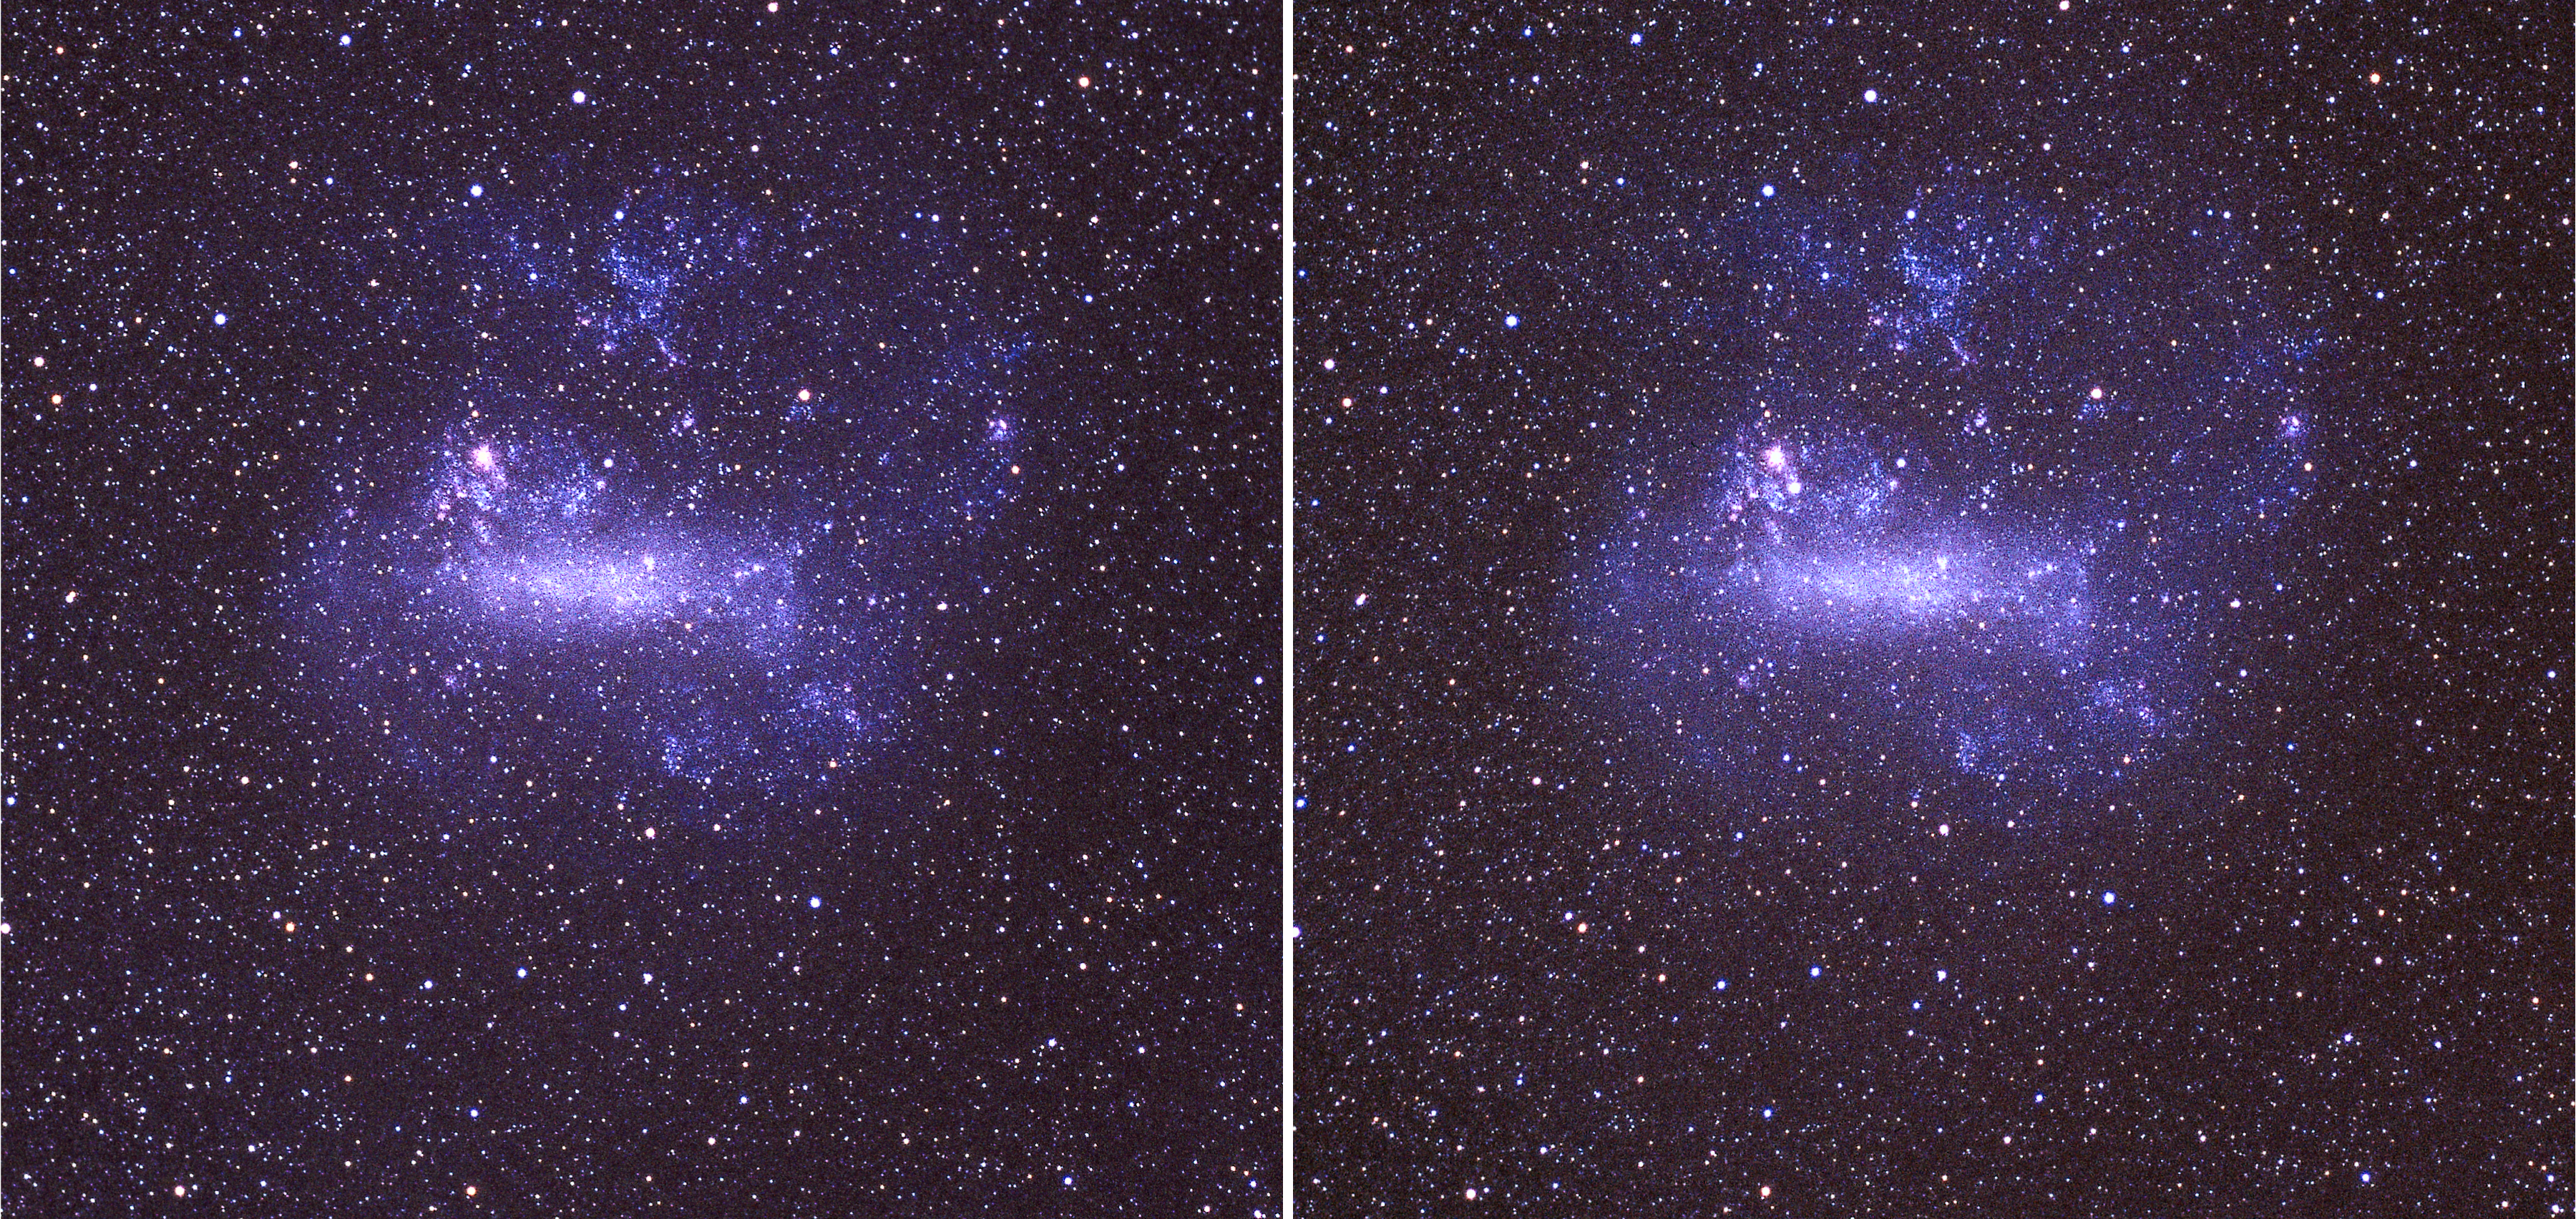

The Large Magellanic Cloud before and after SN1987A

Photographic image of the Large Magellanic Cloud, before (left) and after (right) the explosion of SN1987A. The supernova is visible on the right image just below the Tarantula nebula, in the upper part of the irregular galaxy.

Credit: ESO